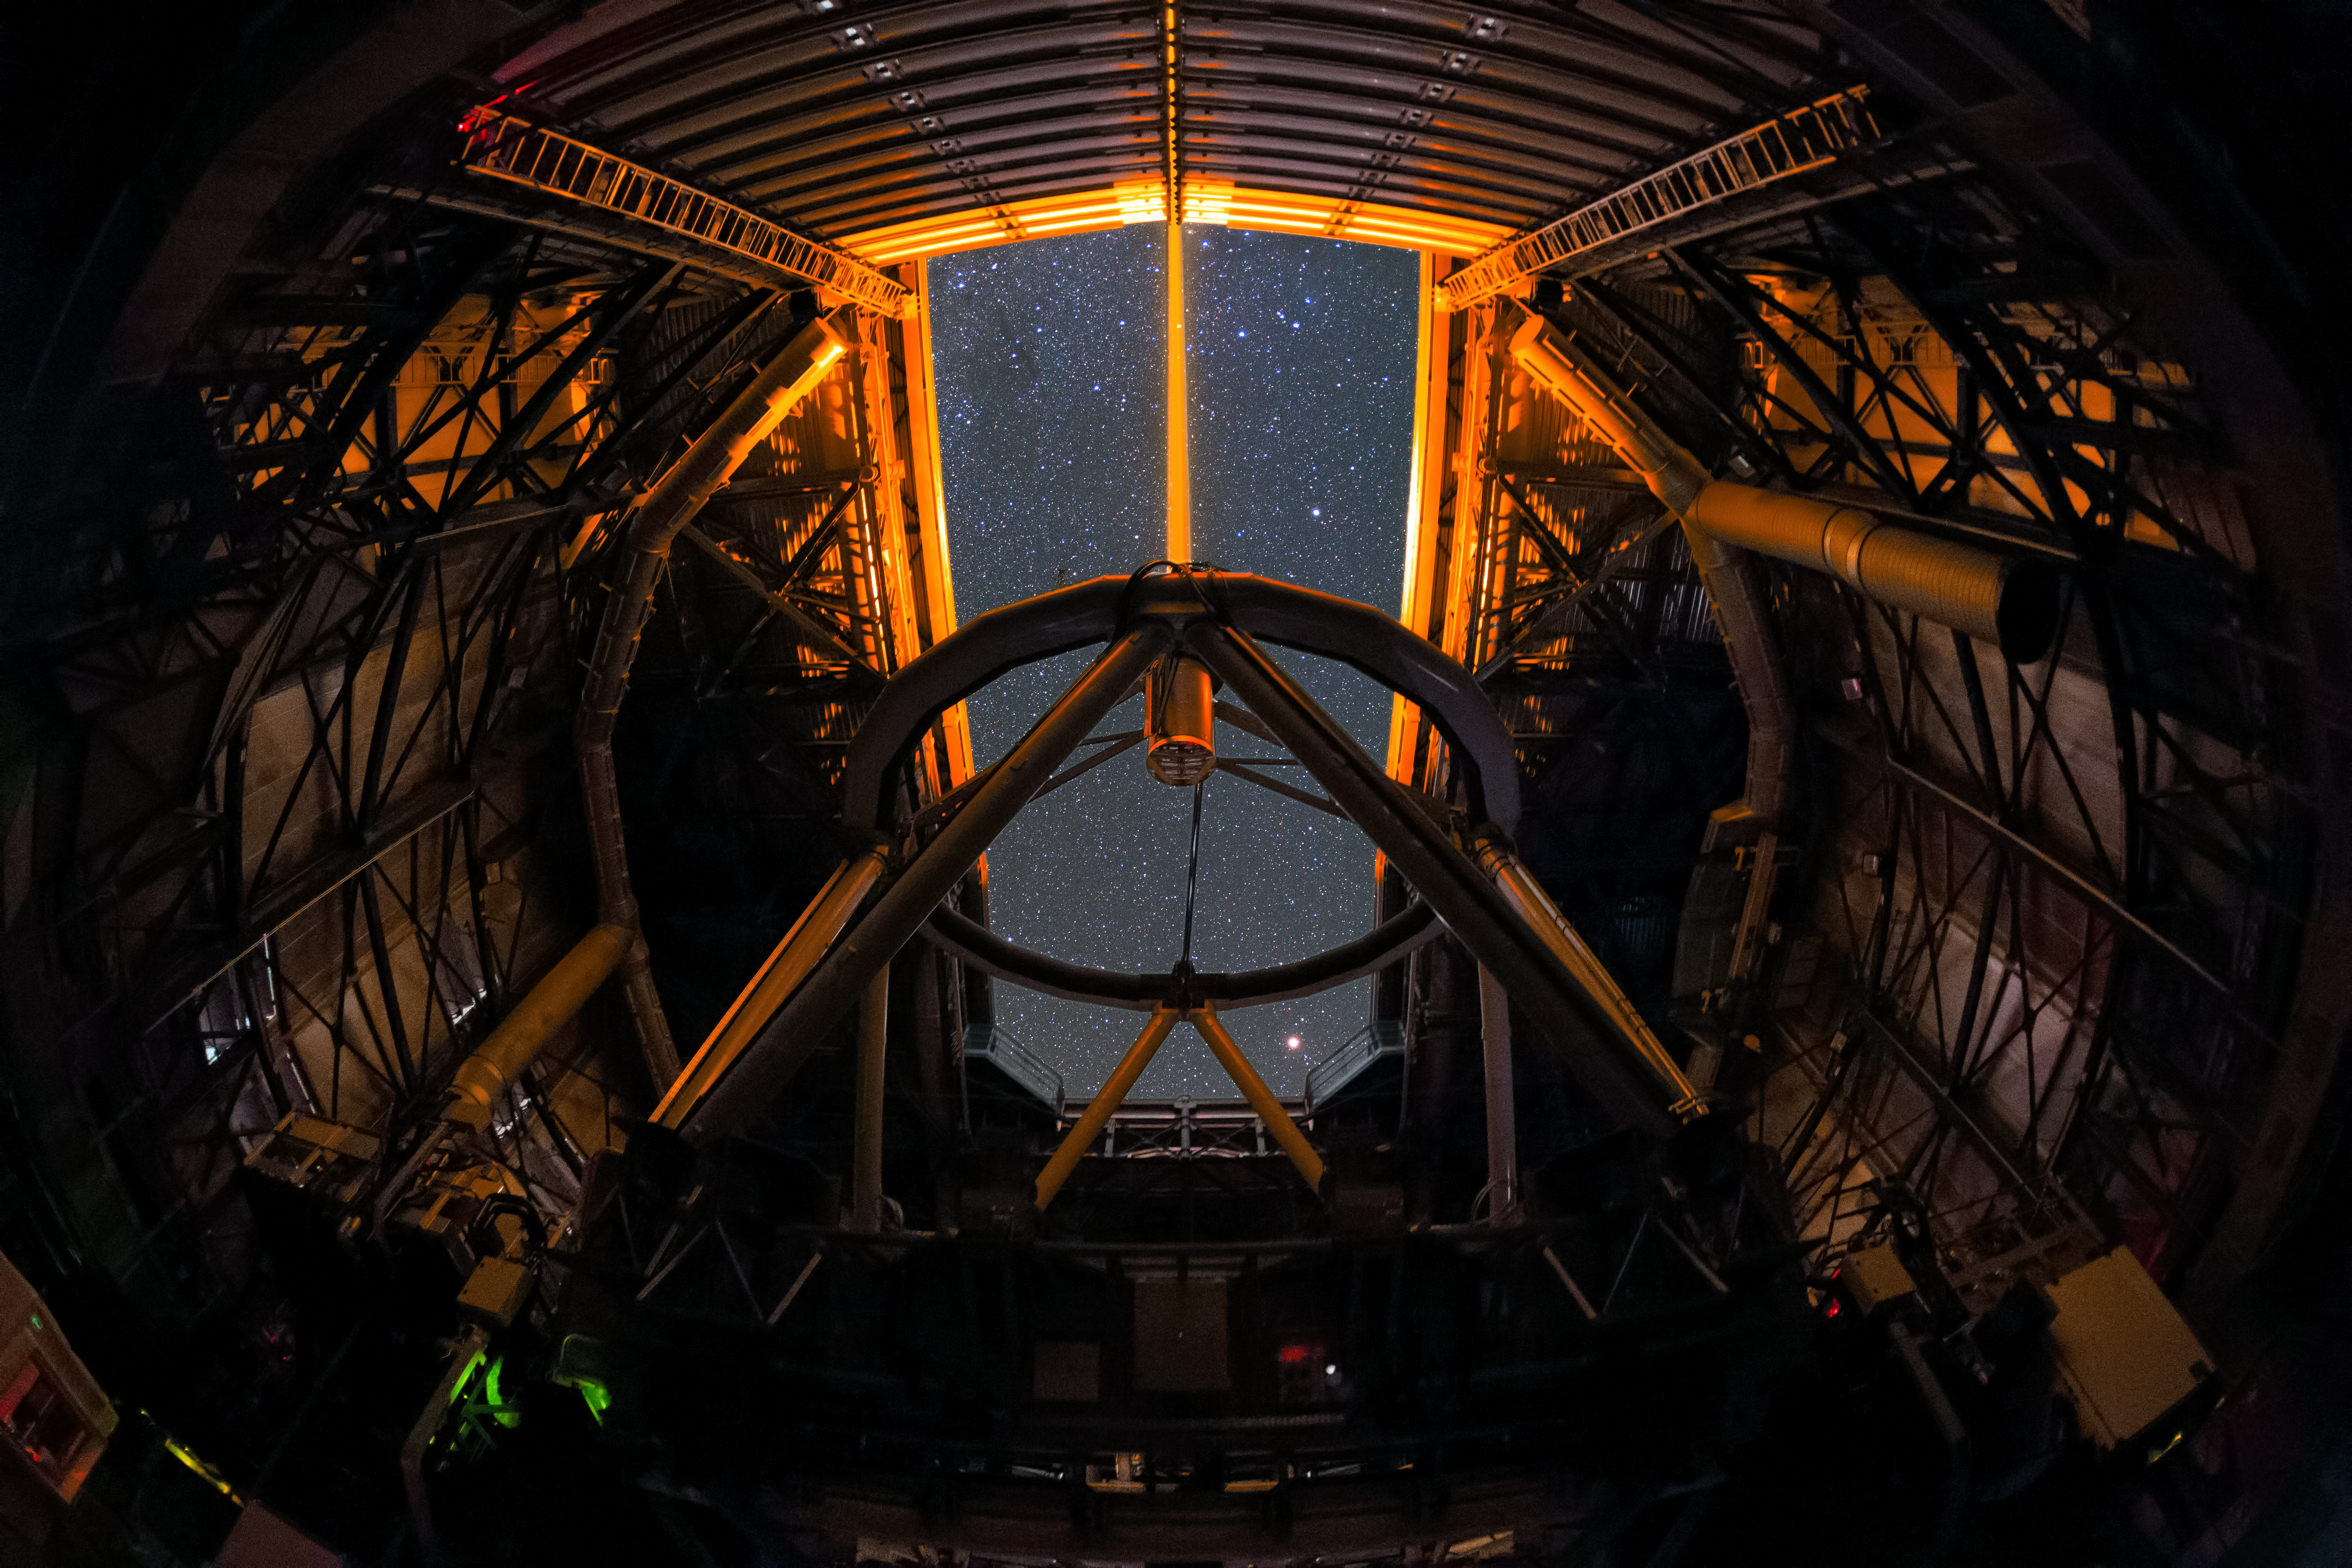

Very Large Telescope Laser Guide Star in UHD

This is the view from inside one of the four Unit Telescopes of the Very Large Telescope array (VLT) at Paranal Observatory. The beam emitted from close to the secondary mirror creates a yellow artificial “star” in sodium cloud around the Earth. This provides a bright reference source to correct atmospheric turbulence in real time in fields devoid of bright enough natural stars.

Credit: ESO/Y. Beletsky